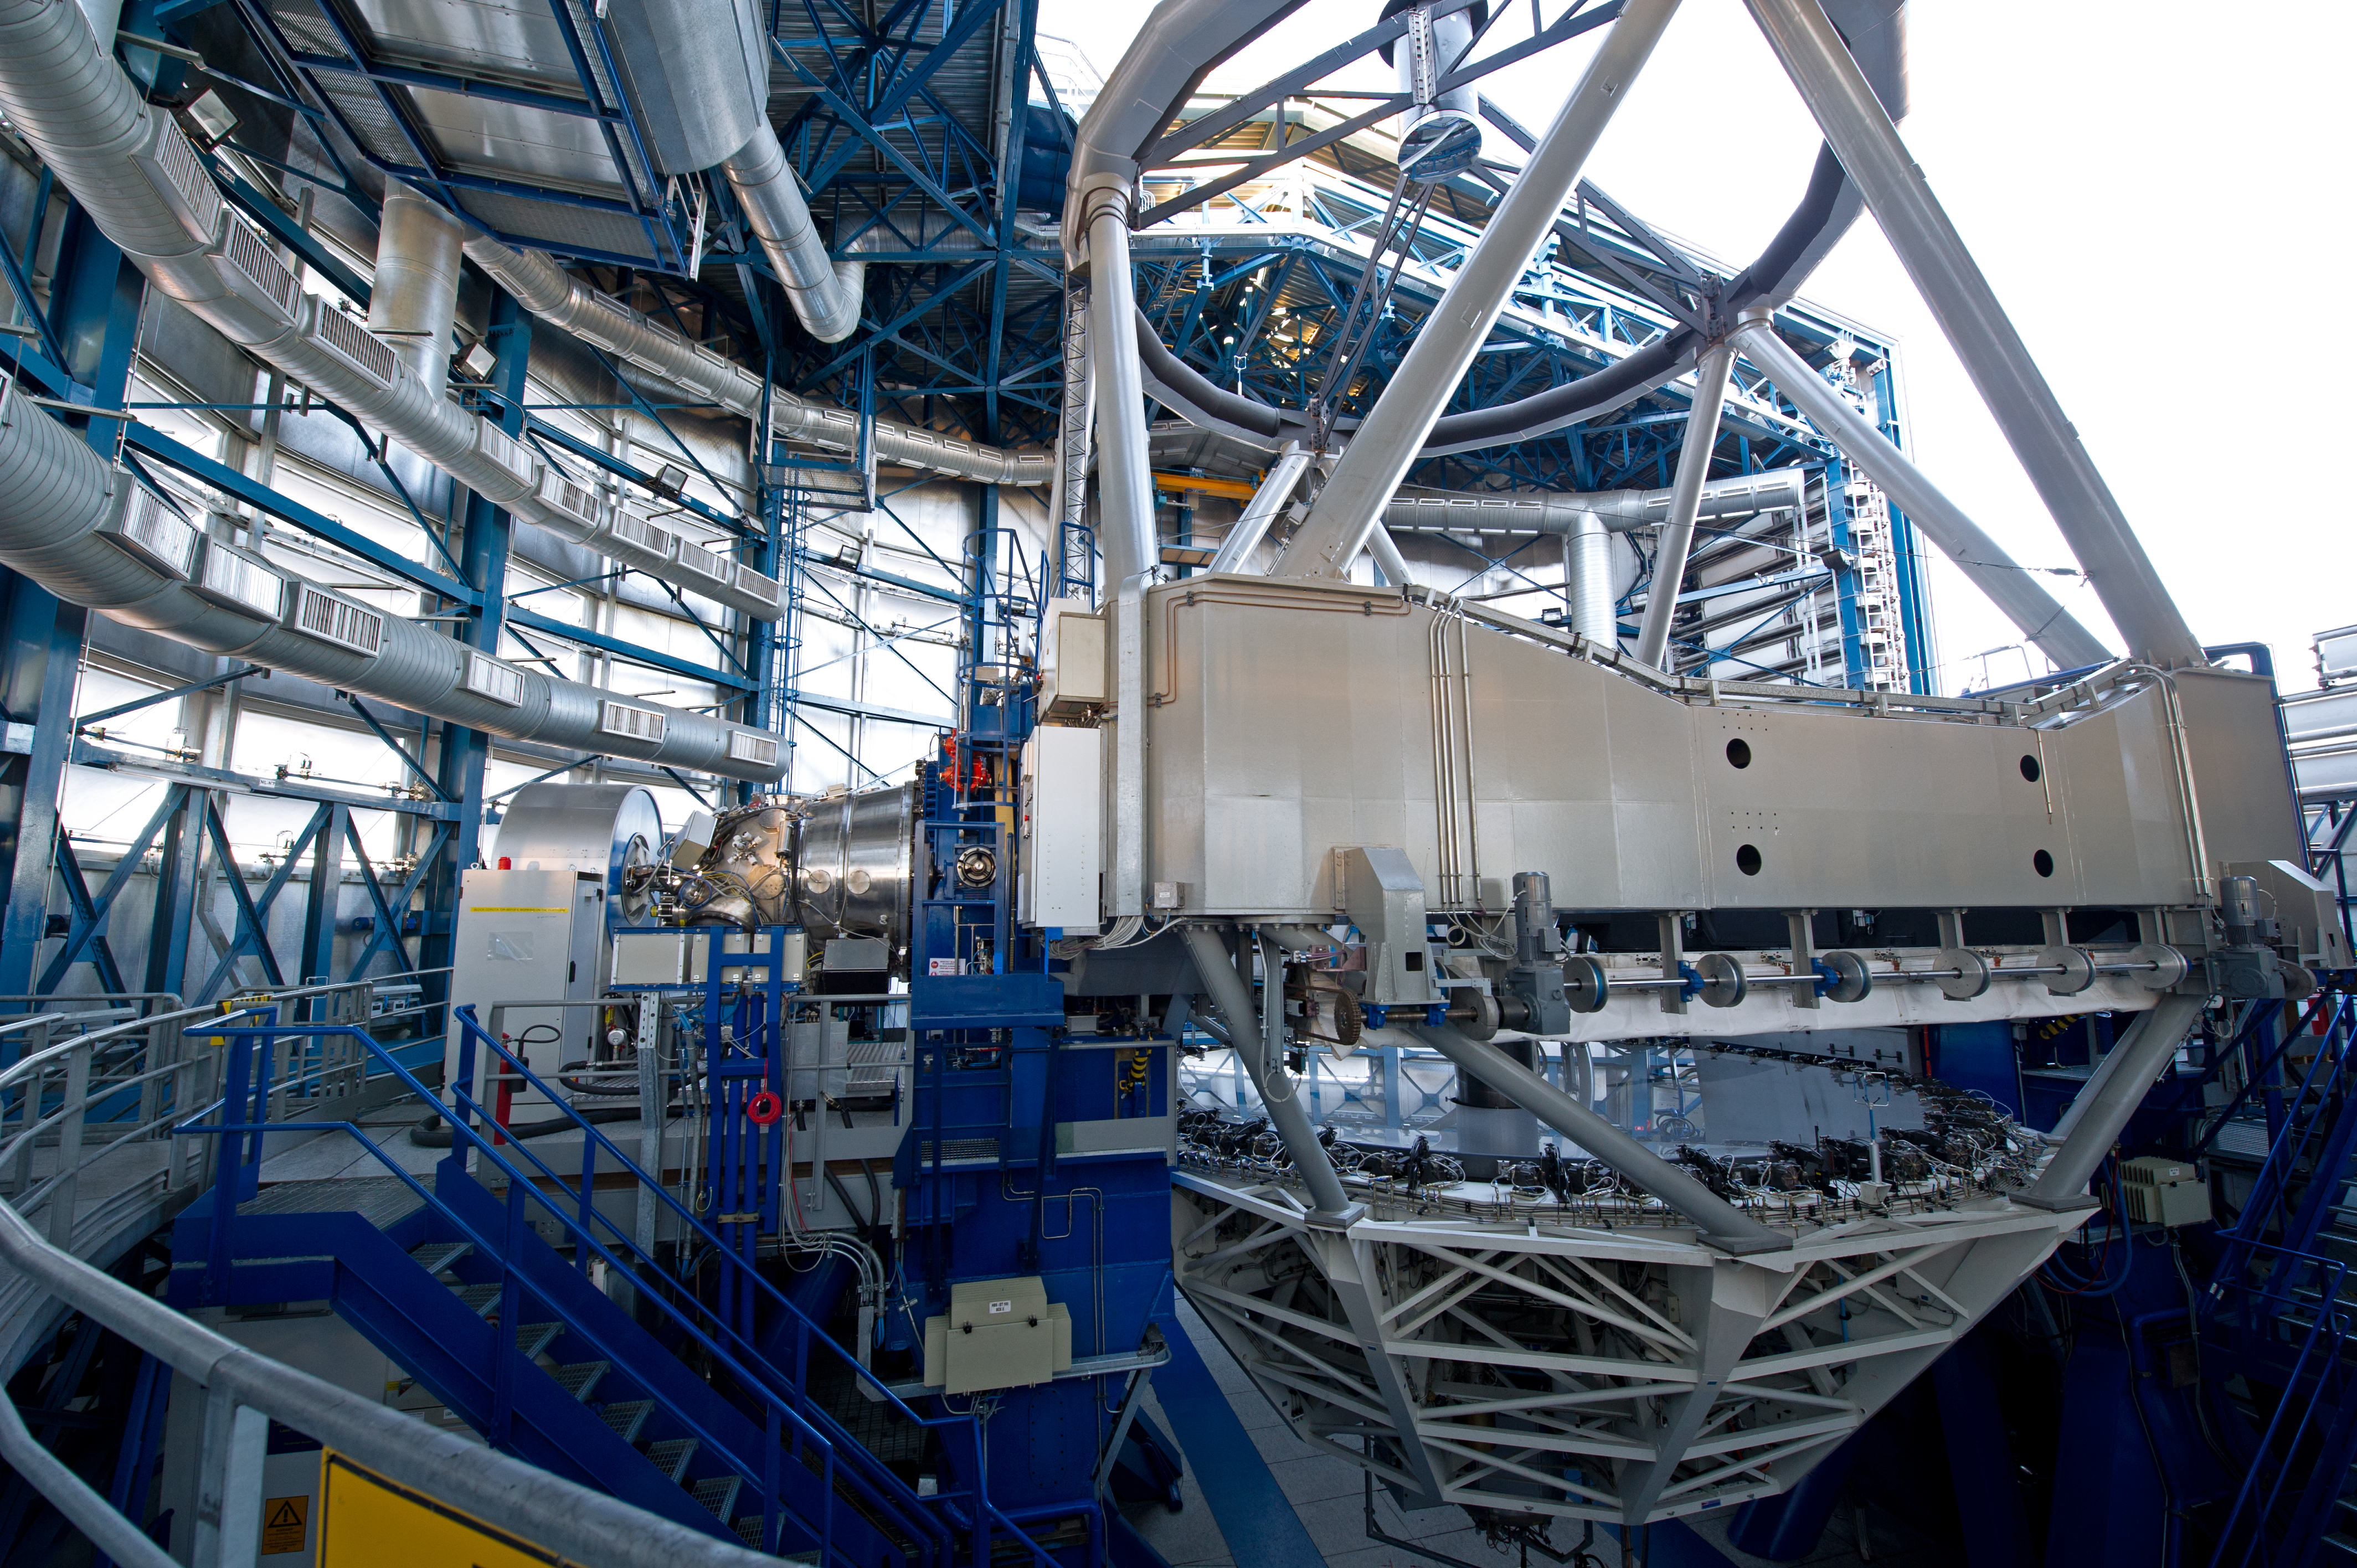

Optical layout

The VLT optical layout is of the Ritchey-Chretien type.

Credit: ESO/C. Malin